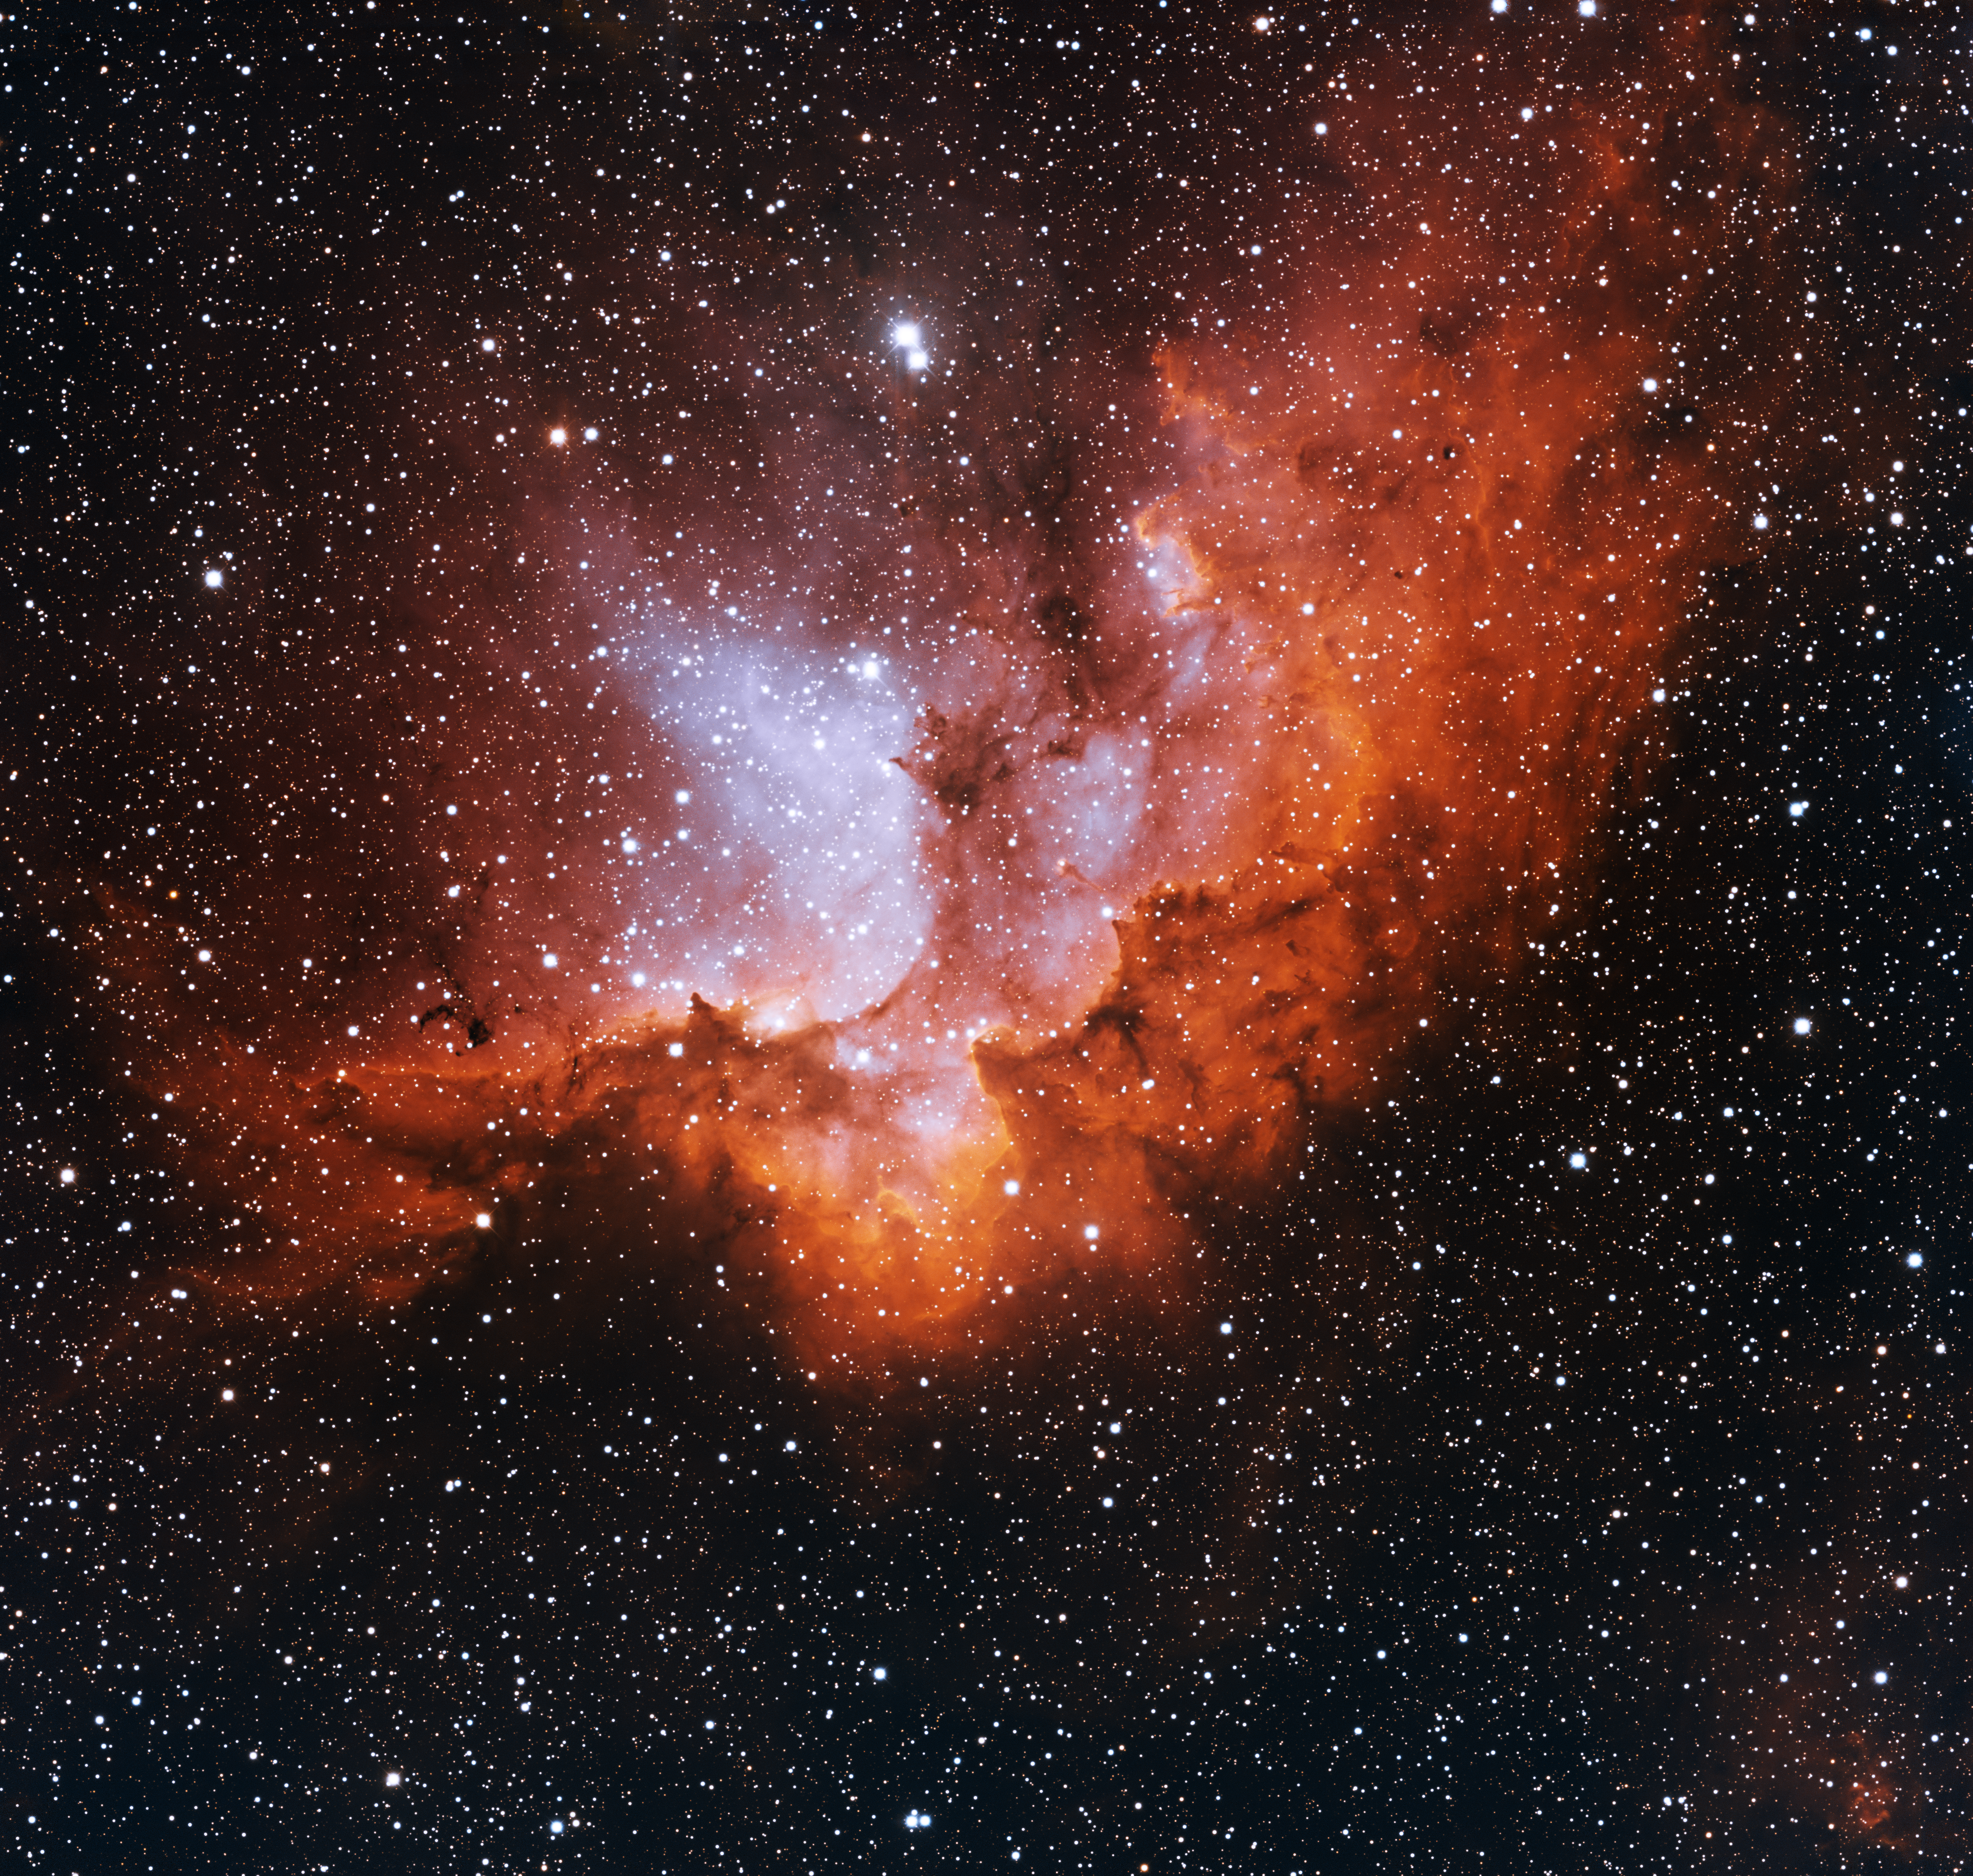

Wizard Nebula, NGC 7380

This image was obtained with the wide-field view of the Mosaic camera on the Mayall 4-meter telescope at Kitt Peak National Observatory. Informally known as the “Wizard Nebula”, NGC 7380 is an open cluster of stars still embedded in the nebula out of which it formed. The stars are estimated to be about 4 million years old. The cluster is about 8000 light years away. The image was generated with observations in the Hydrogen alpha (red), Oxygen [OIII] (blue) and Sulfur [SII] (orange) filters. In this image, North is left, East is down.

Credit: T.A. Rector (University of Alaska Anchorage) and H. Schweiker (WIYN and NOIRLab/NSF/AURA)